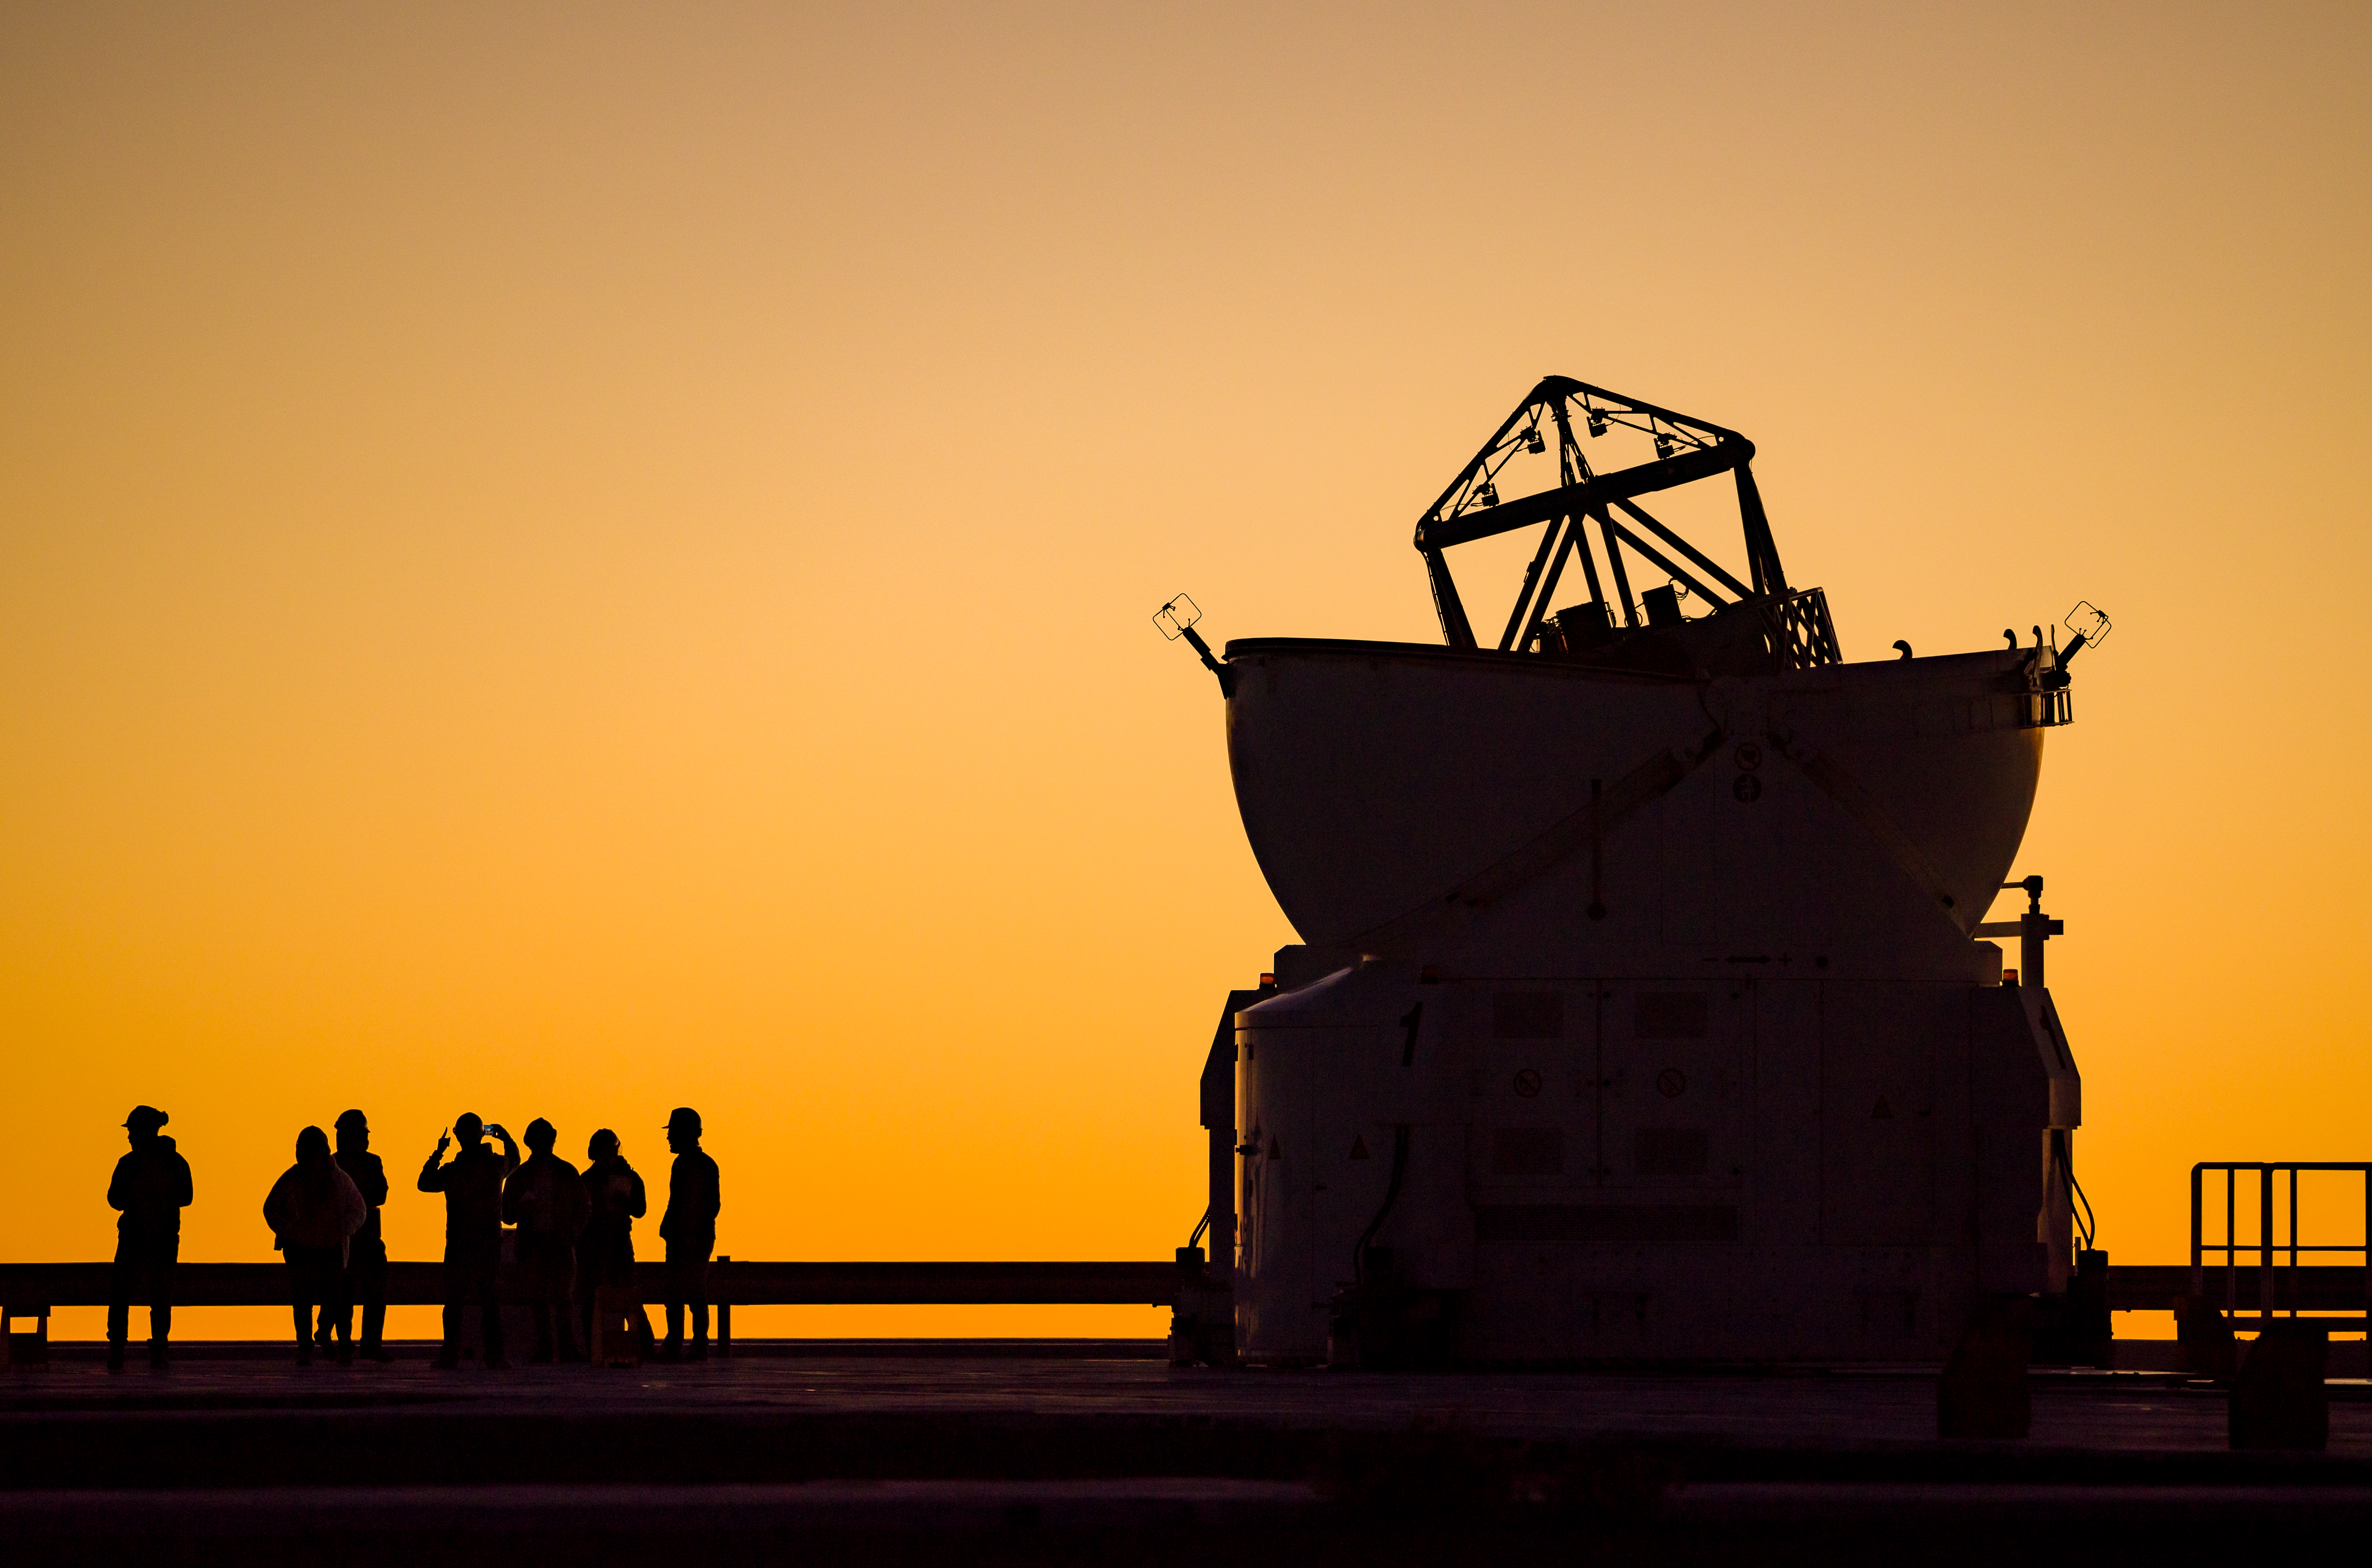

Family tradition

Each family has its own traditions and the staff at ESO’s Paranal observatory in the Atacama Desert of Chile are no exception. Before the observations start, people meet on the observatory’s platform to enjoy the sunset, accompanied in this picture by one of the 1.8-metre diameter Auxiliary Telescopes (ATs) of ESO’s Very Large Telescope (VLT).

The ATs can be moved along rails, and they work together as a single, “virtual” instrument, the Very Large Telescope Interferometer (VLTI), which uses interferometry to combine the light collected by the individual telescopes and probe the cosmos with much sharper eyes. The VLT also comprises four static 8.2m Unit Telescopes, which can work either as standalone telescopes or with the VLTI.

The orange colour of the Sun and the sky at sunset is caused by the Earth’s atmosphere. This scatters the light reaching the Earth from space in different directions, depending on the colour. When the Sun is low on the horizon, blue colours are scattered out and do not reach our eyes, leaving only the stunning oranges, yellows and reds of this photograph.

This image is featured in the month of June in the ESO Calendar 2022. If you want to buy a copy, you can find it on our online ESOshop. Deliveries are already ongoing. The calendar measures 47 x 33 cm when packed and has 7 pages, printed on both sides. It is delivered in a cardboard box. Inside, Lunar phases are also indicated and stunning astronomical images together with breathtaking pictures of ESO's telescopes and landscapes will accompany you each month.

Credit: G. Hüdepohl (atacamaphoto.com)/ESO